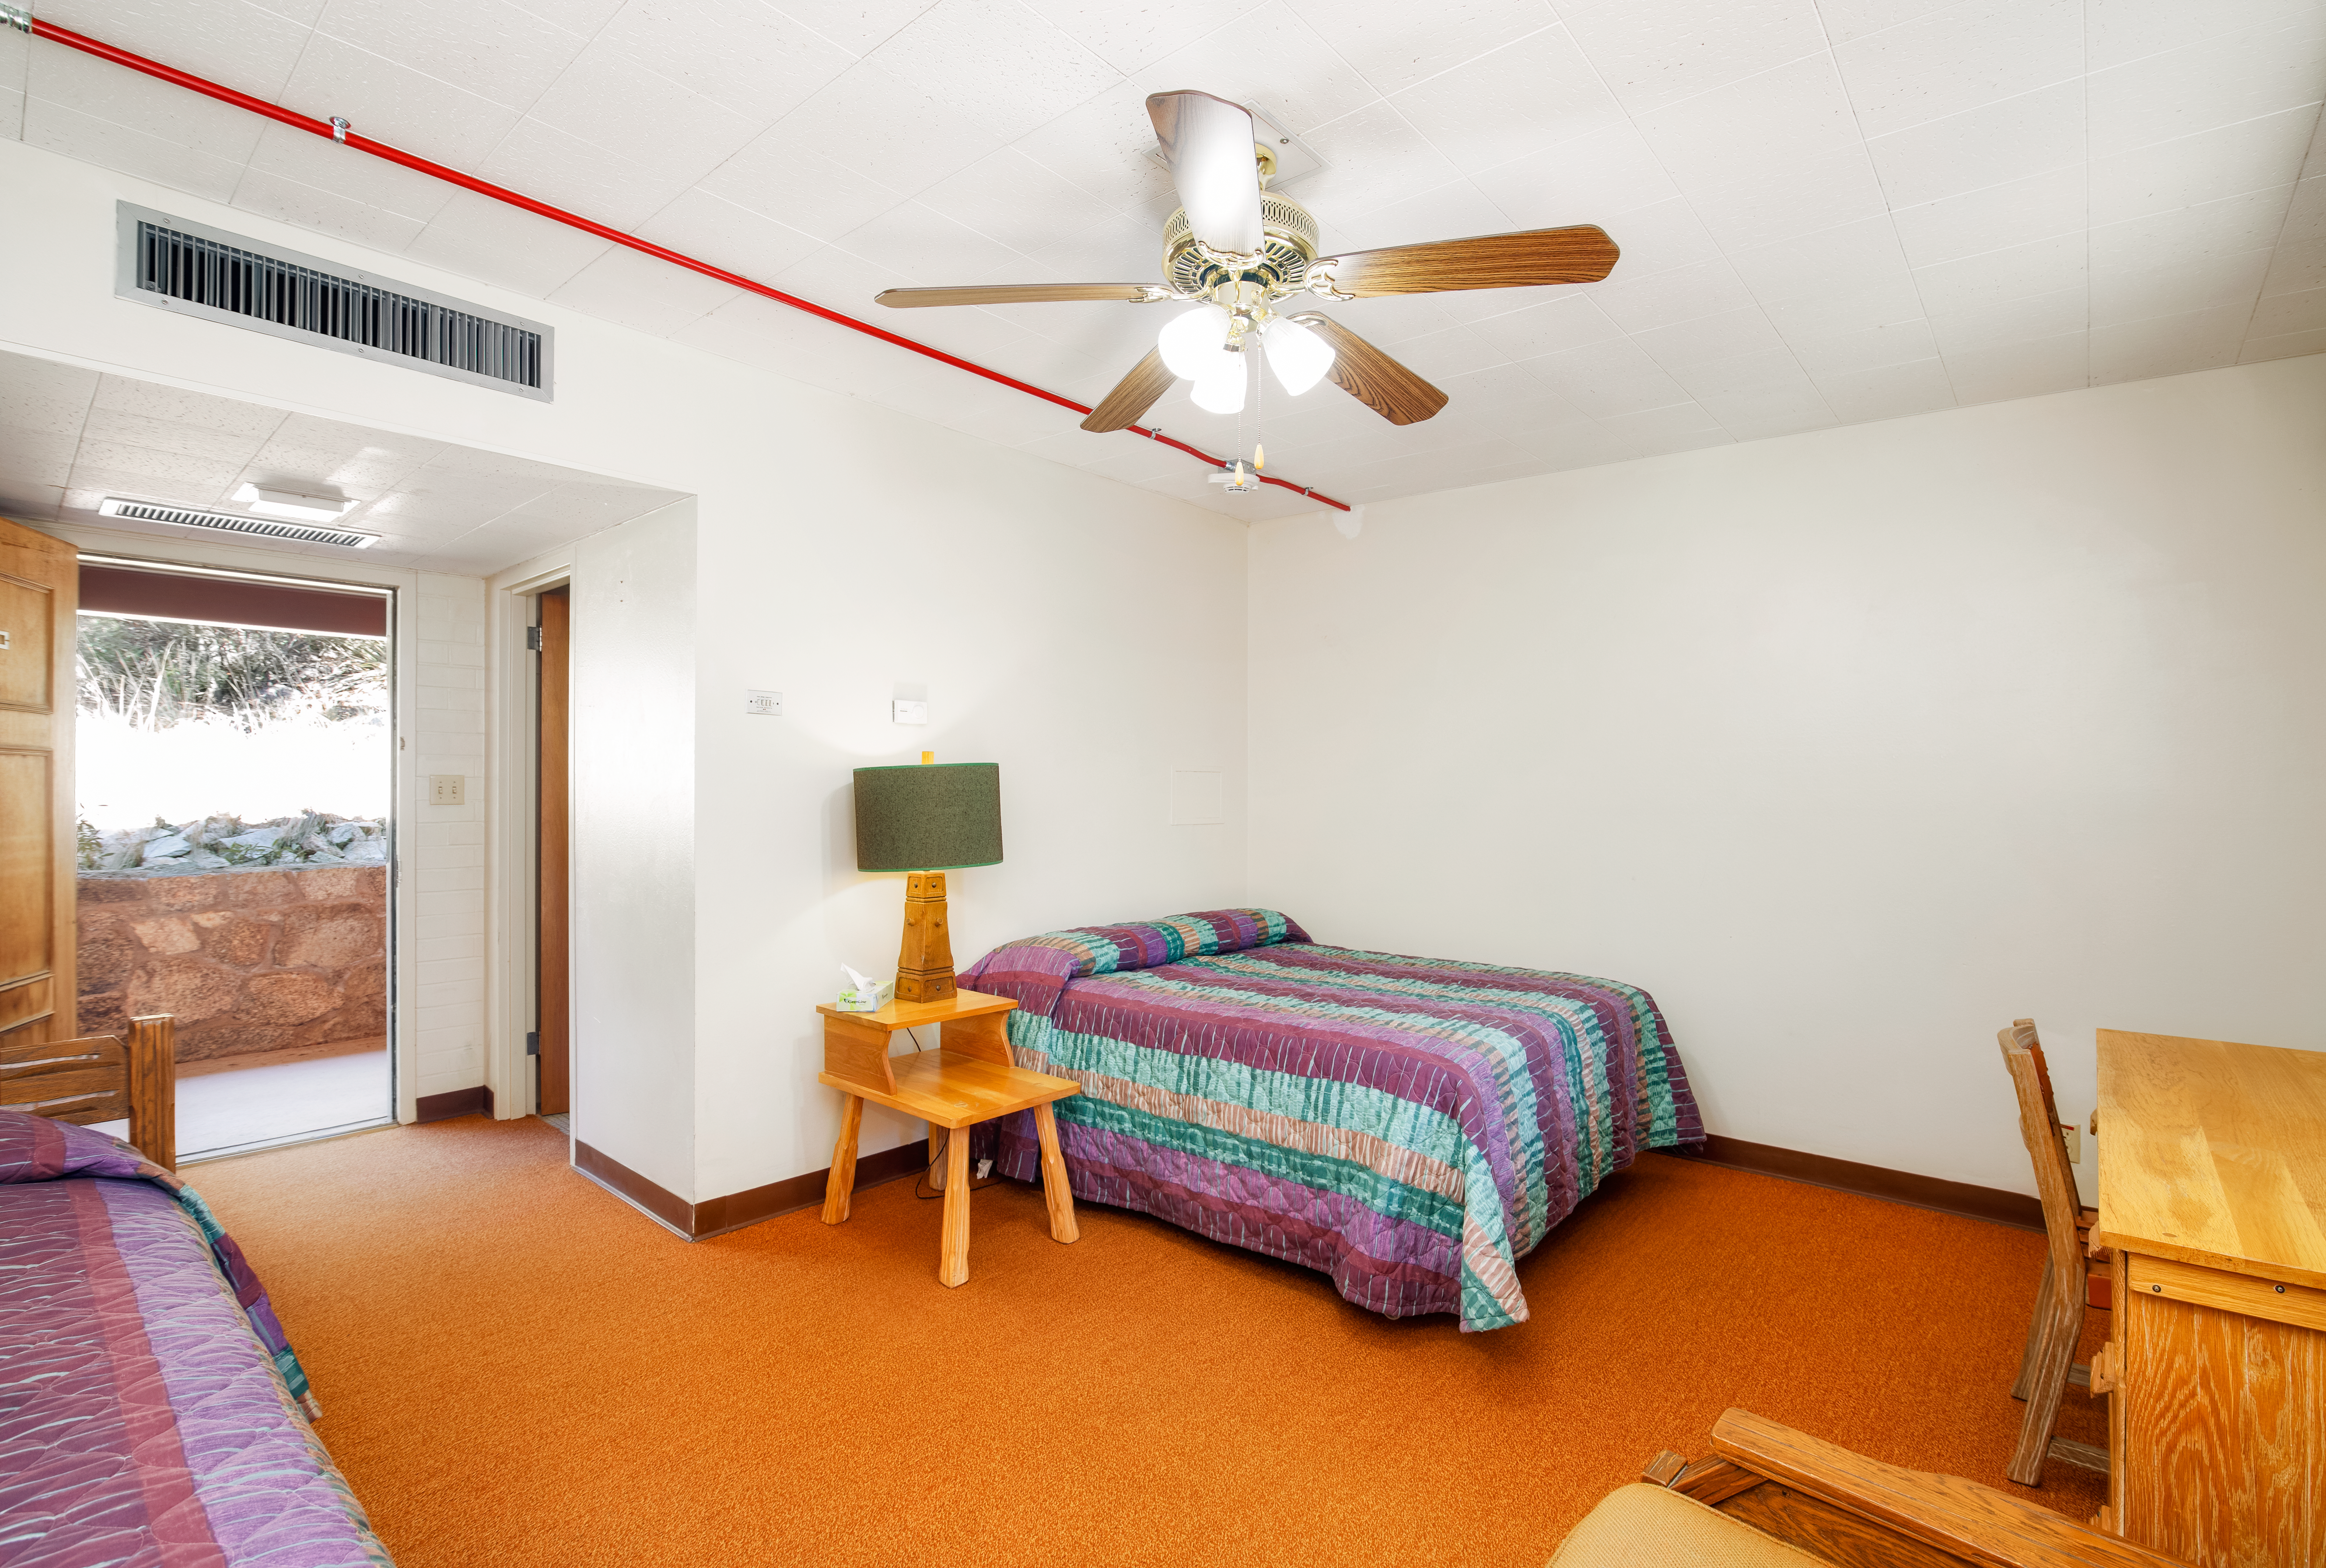

Dormitories at Kitt Peak

View of dorm room 2.

Credit: KPNO/NOIRLab/NSF/AURA/P. Delligati